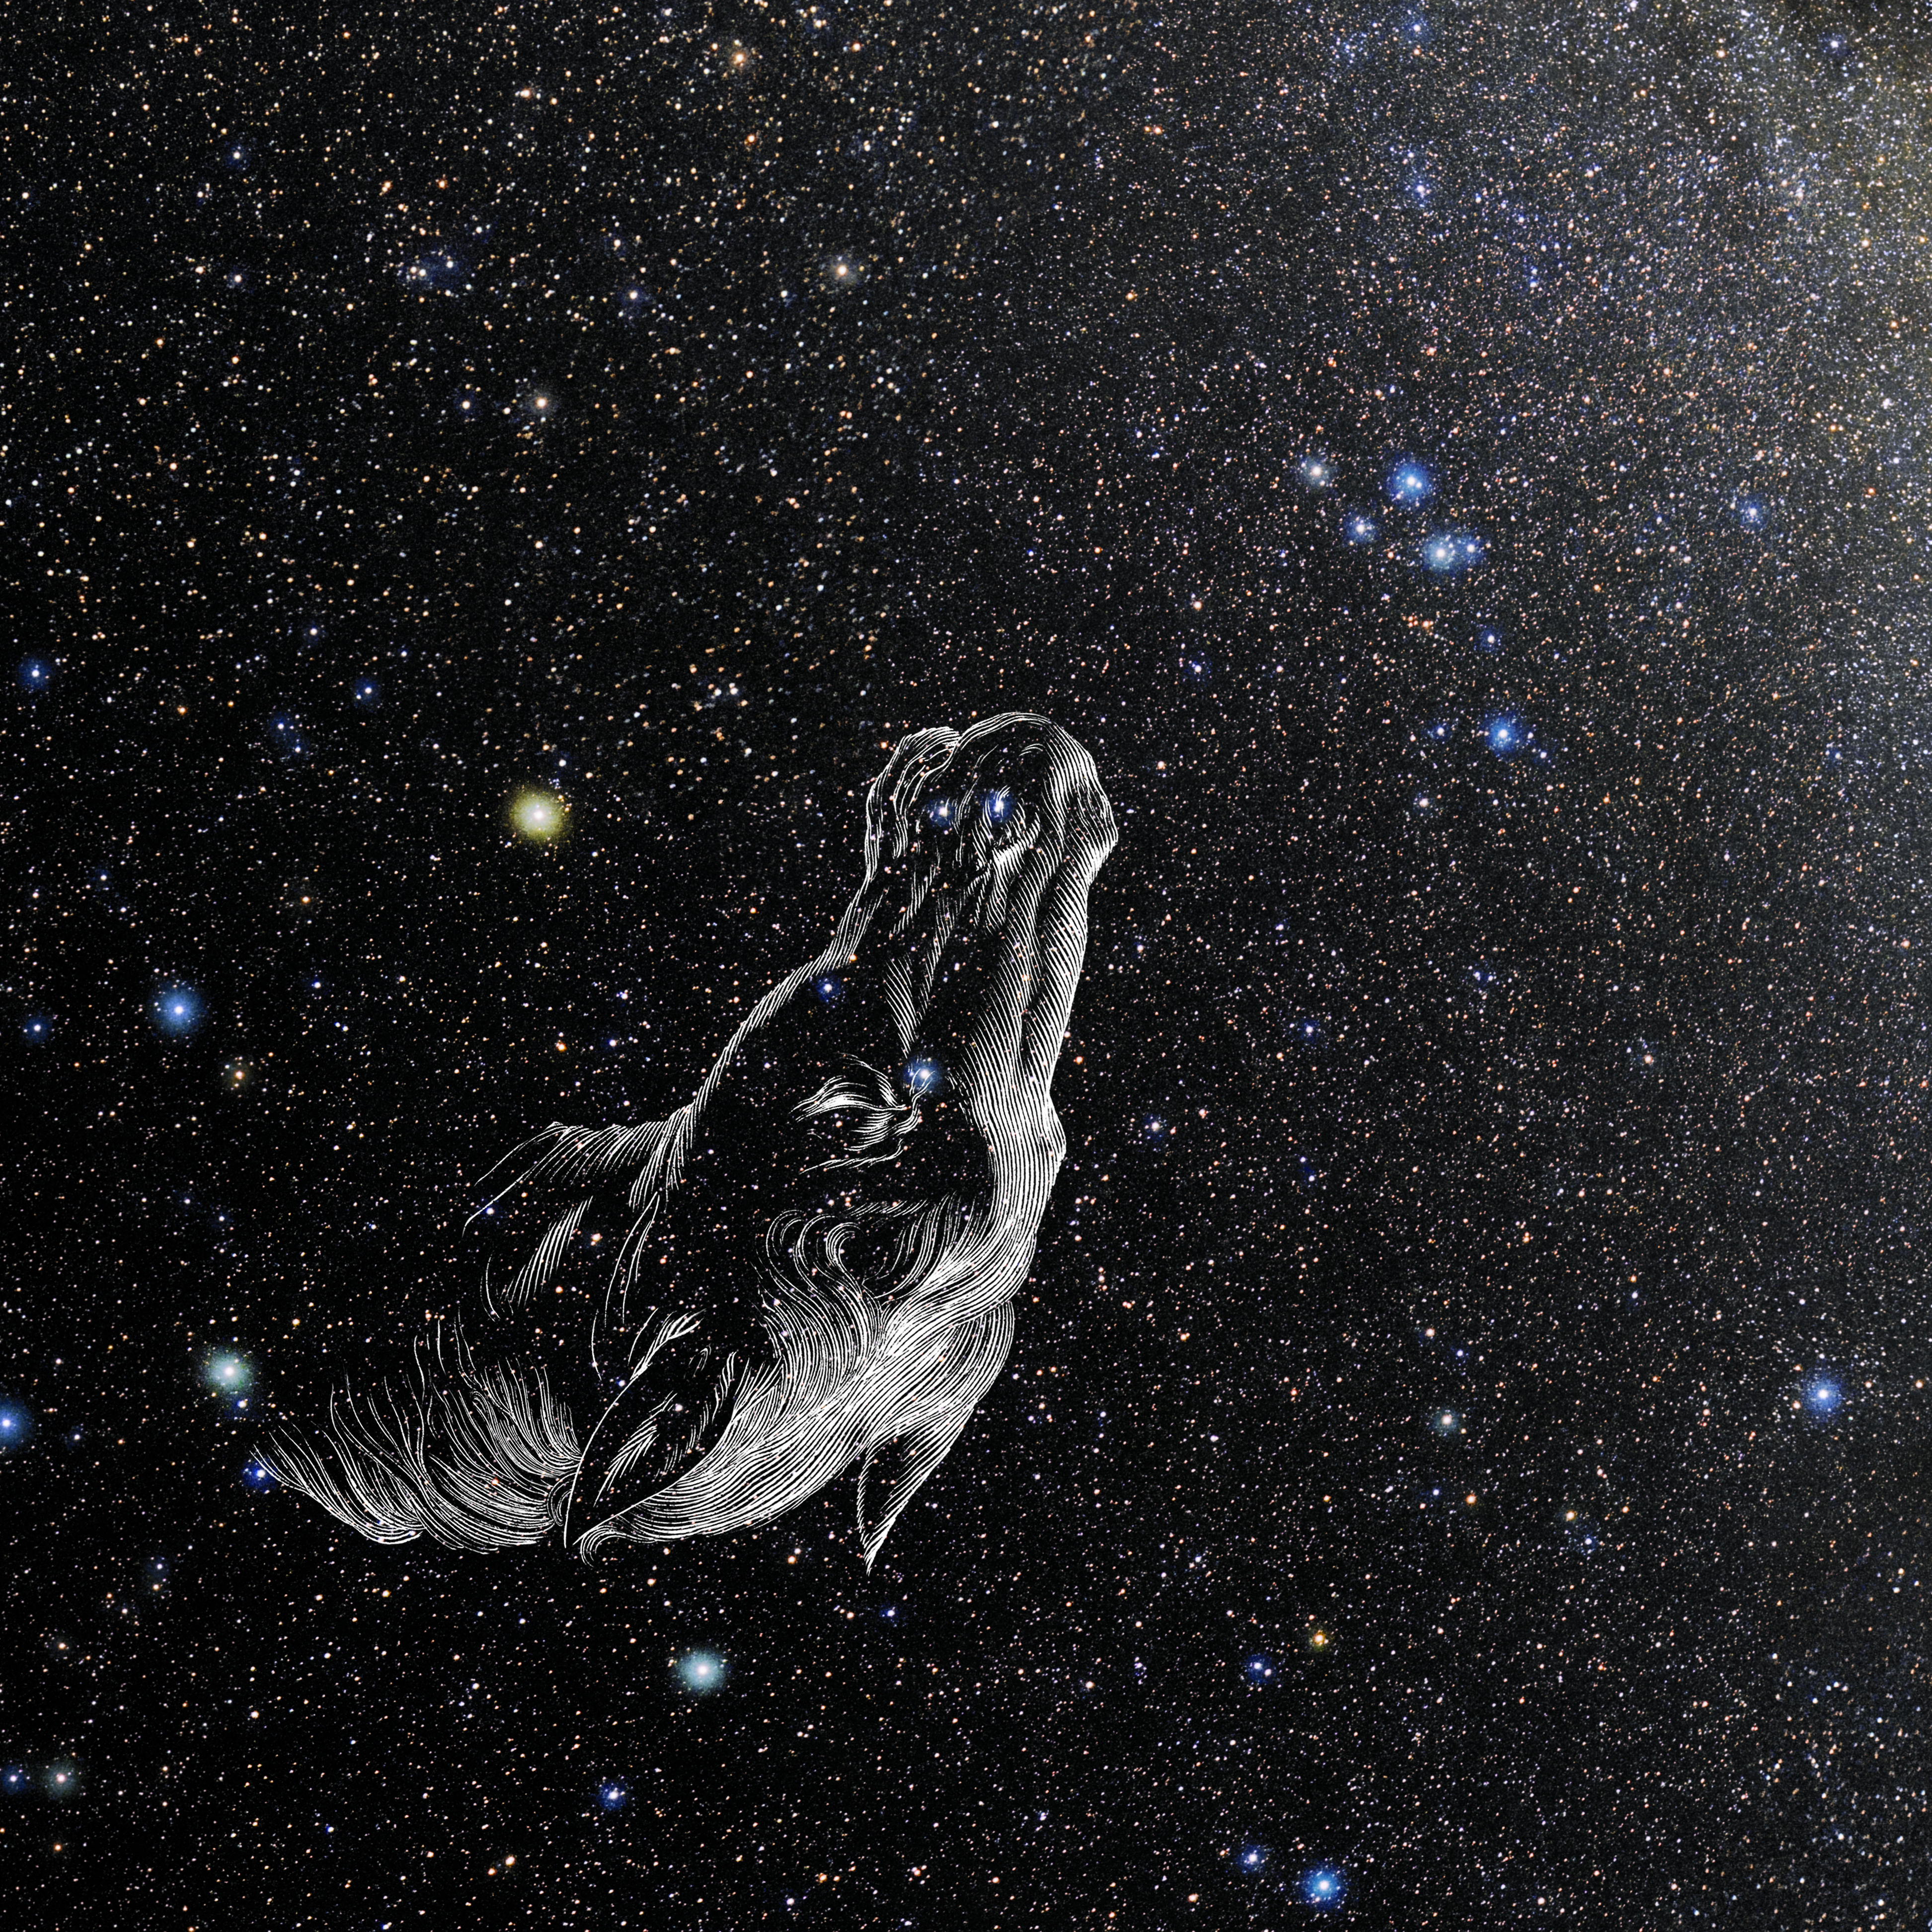

Equuleus with Hevelius Drawing

Photo of the constellation Equuleus from NOIRLab's 88 Constellations project showing Johannes Hevelius drawing of the constellation in Uranographia, his celestial catalogue in 1690.
Here is the version with the constellation 'stick figure' and here the unannotated version.

Credit: E. Slawik/NOIRLab/NSF/AURA/M. Zamani/J. Hevelius/NASA Universe of Learning/USNO/STScI